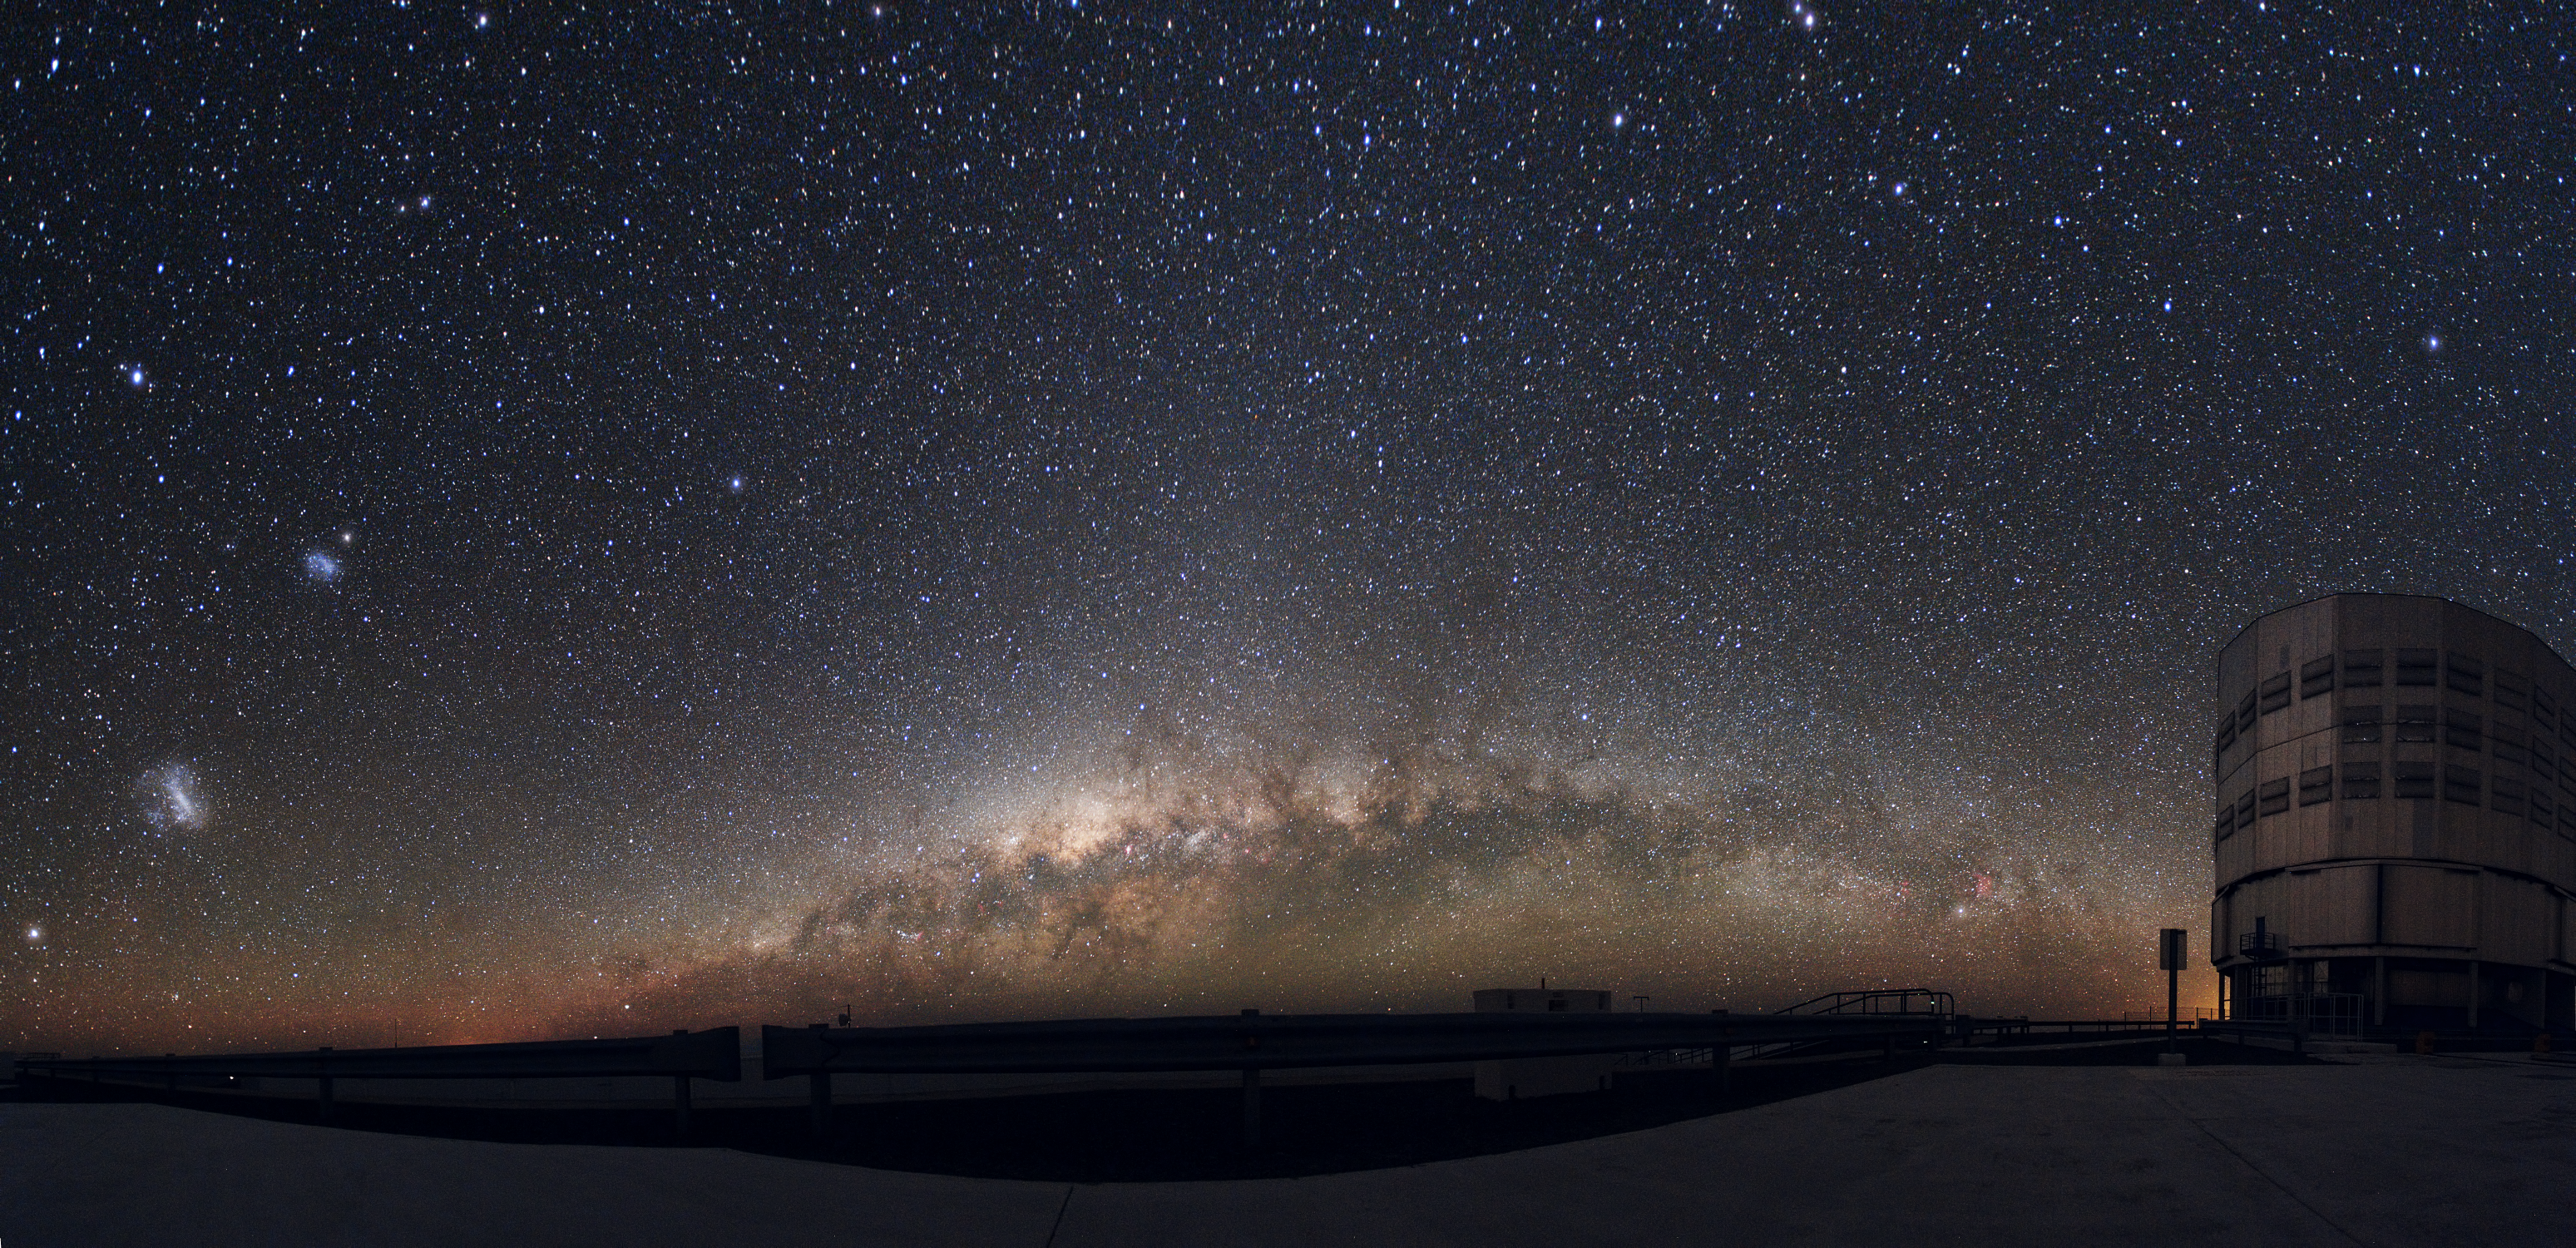

Bridging the abyss

Deep in the Chilean Atacama Desert, far from sources of light pollution and other people-related disturbances, there is a tranquil sky like few others on Earth. This is the site for the European Southern Observatory's Very Large Telescope, a scientific machine at the cutting-edge of technology.

In this panoramic photograph, the Large and Small Magellanic Clouds — satellite galaxies of our own — glow brightly on the left, while the VLT’s Unit Telescope 1 stands vigil on the right. Appearing to bridge the gap between them is the Milky Way, the plane of our own galaxy. The seemingly countless stars give a sense of the true scale of the cosmos. Every night ESO astronomers rise to the challenge of studying this vista to make sense of the Universe.

This awe-inspiring image was taken by ESO Photo Ambassador Yuri Beletsky. Born in Belarus, Yuri now lives in Chile where he works as an astronomer. The dark skies above the Atacama Desert provide him with splendid opportunities to reveal the majesty of our cosmos, which he is keen to share.

Credit: ESO/Y. Beletsky